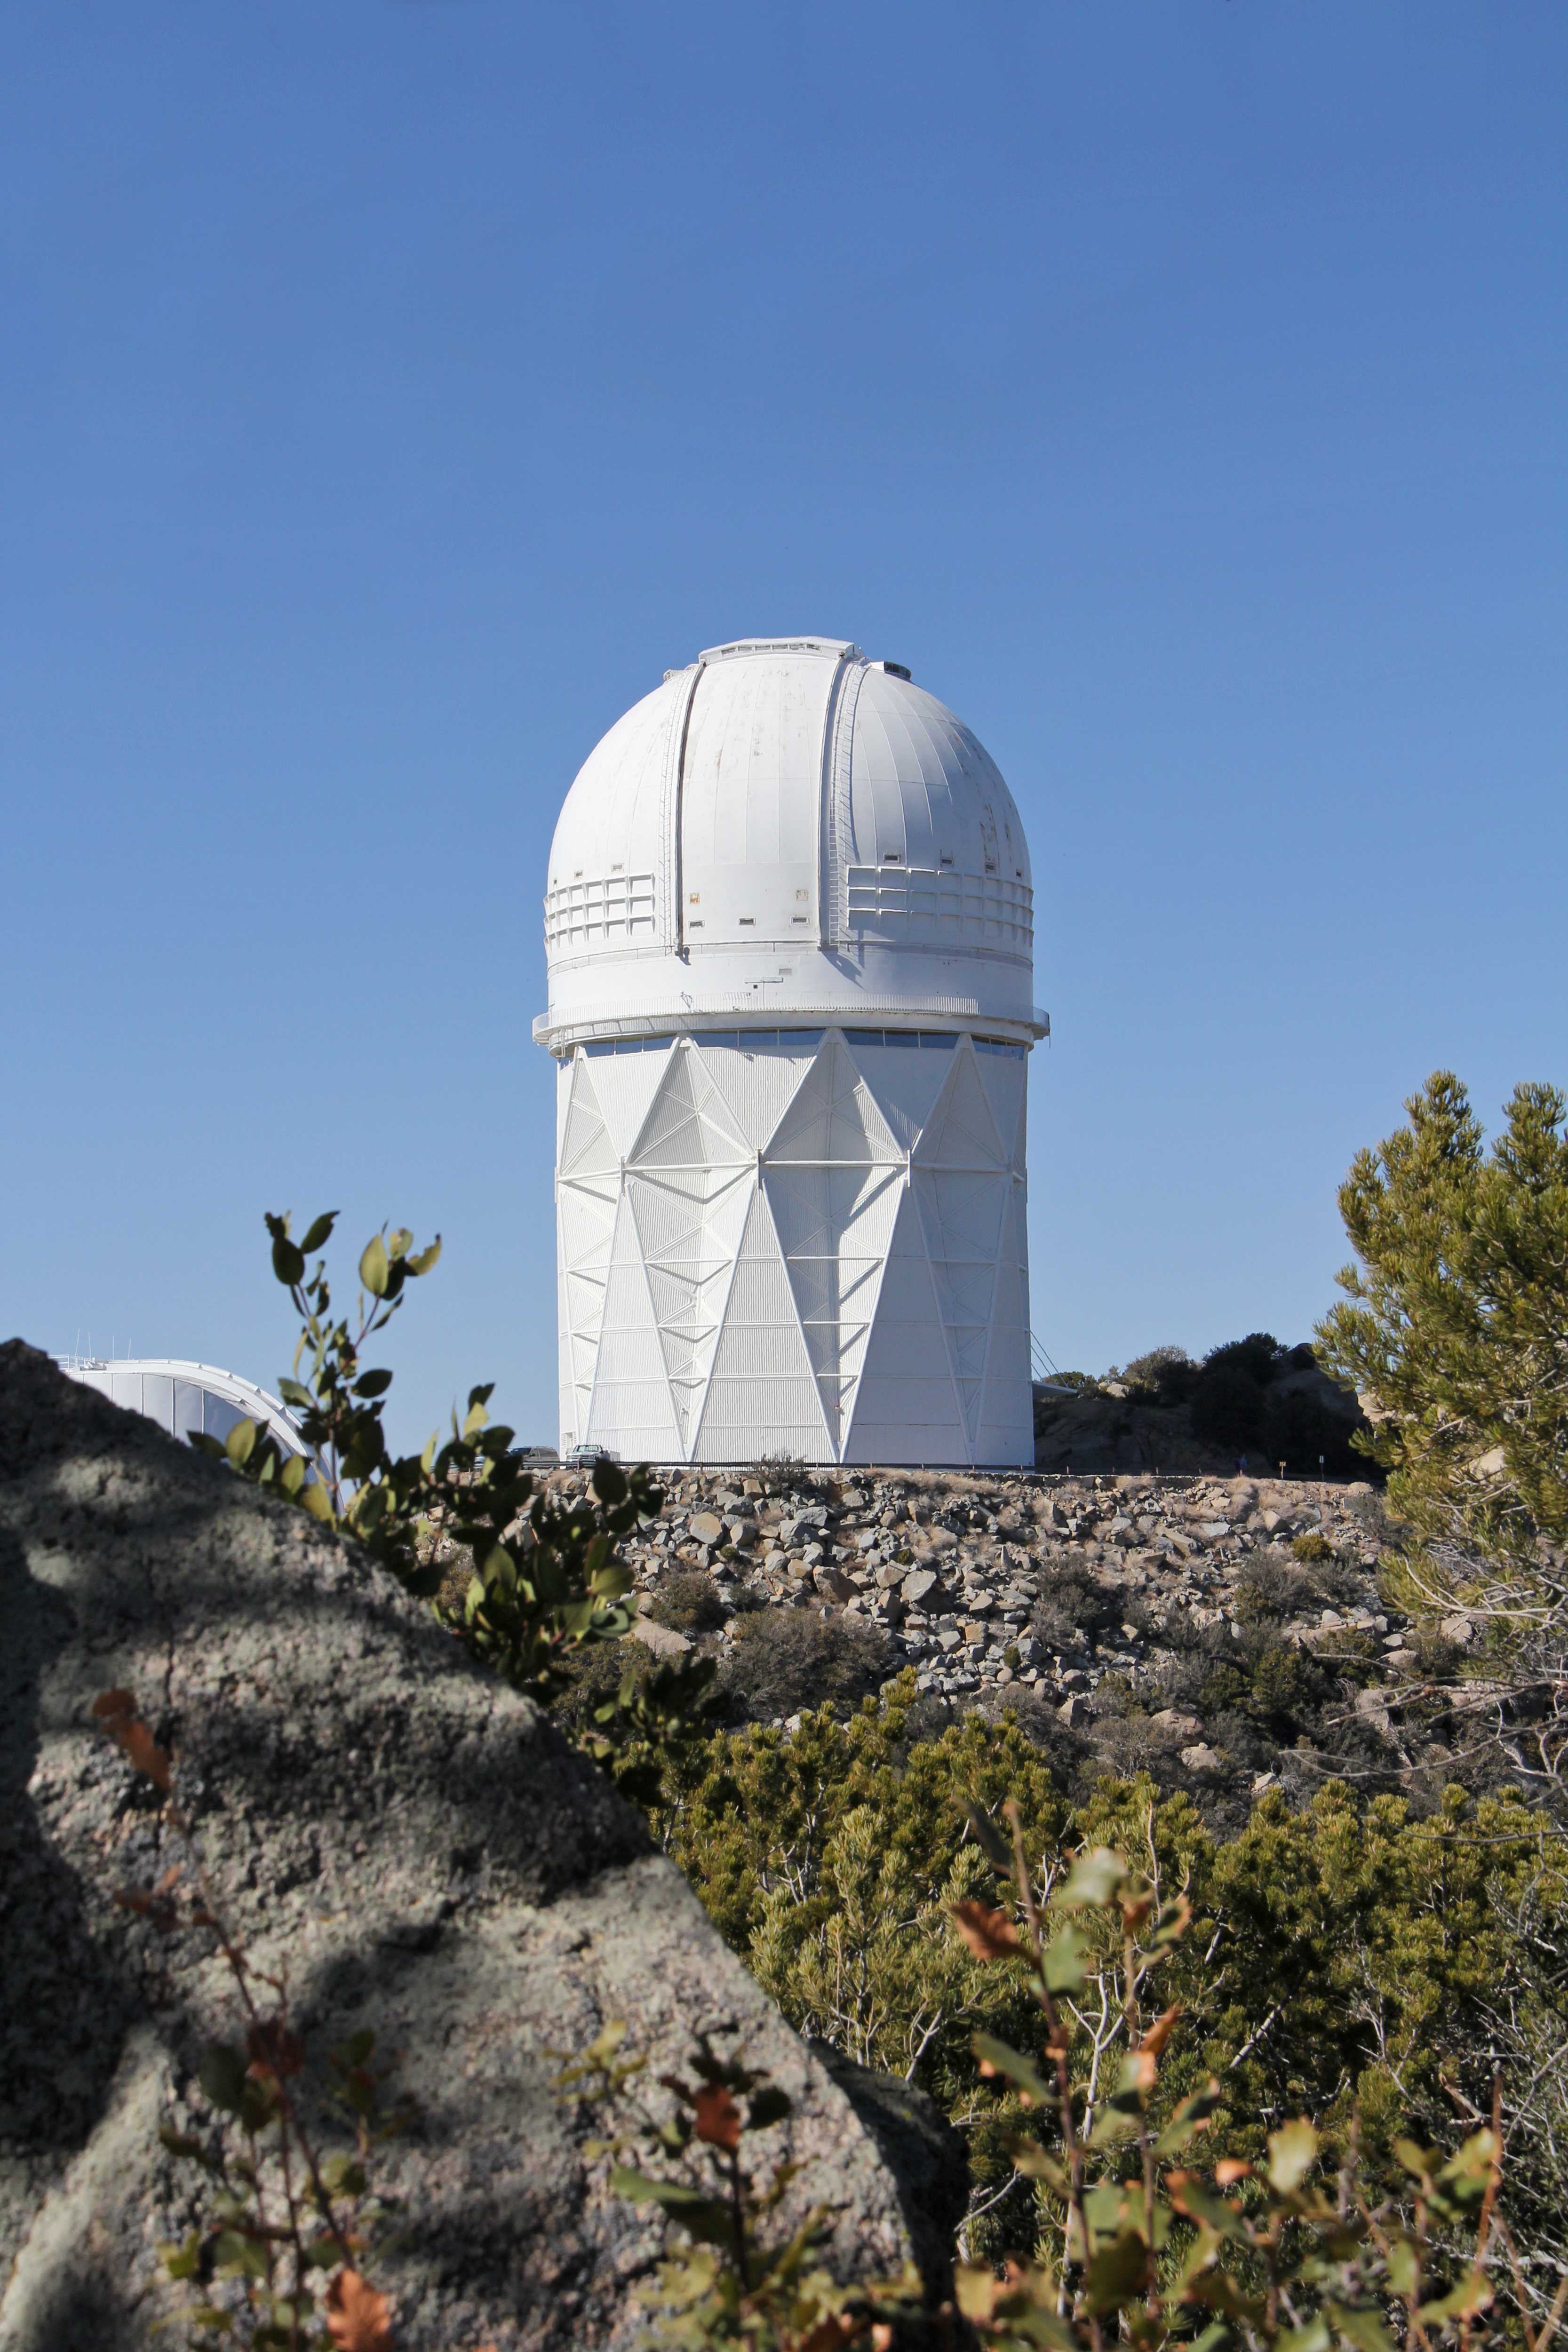

Mayall 4-meter Telescope

The Mayall 4-meter Telescope. Kitt Peak National Observatory

Credit: P. Marenfeld & NOIRLab/NSF/AURA/